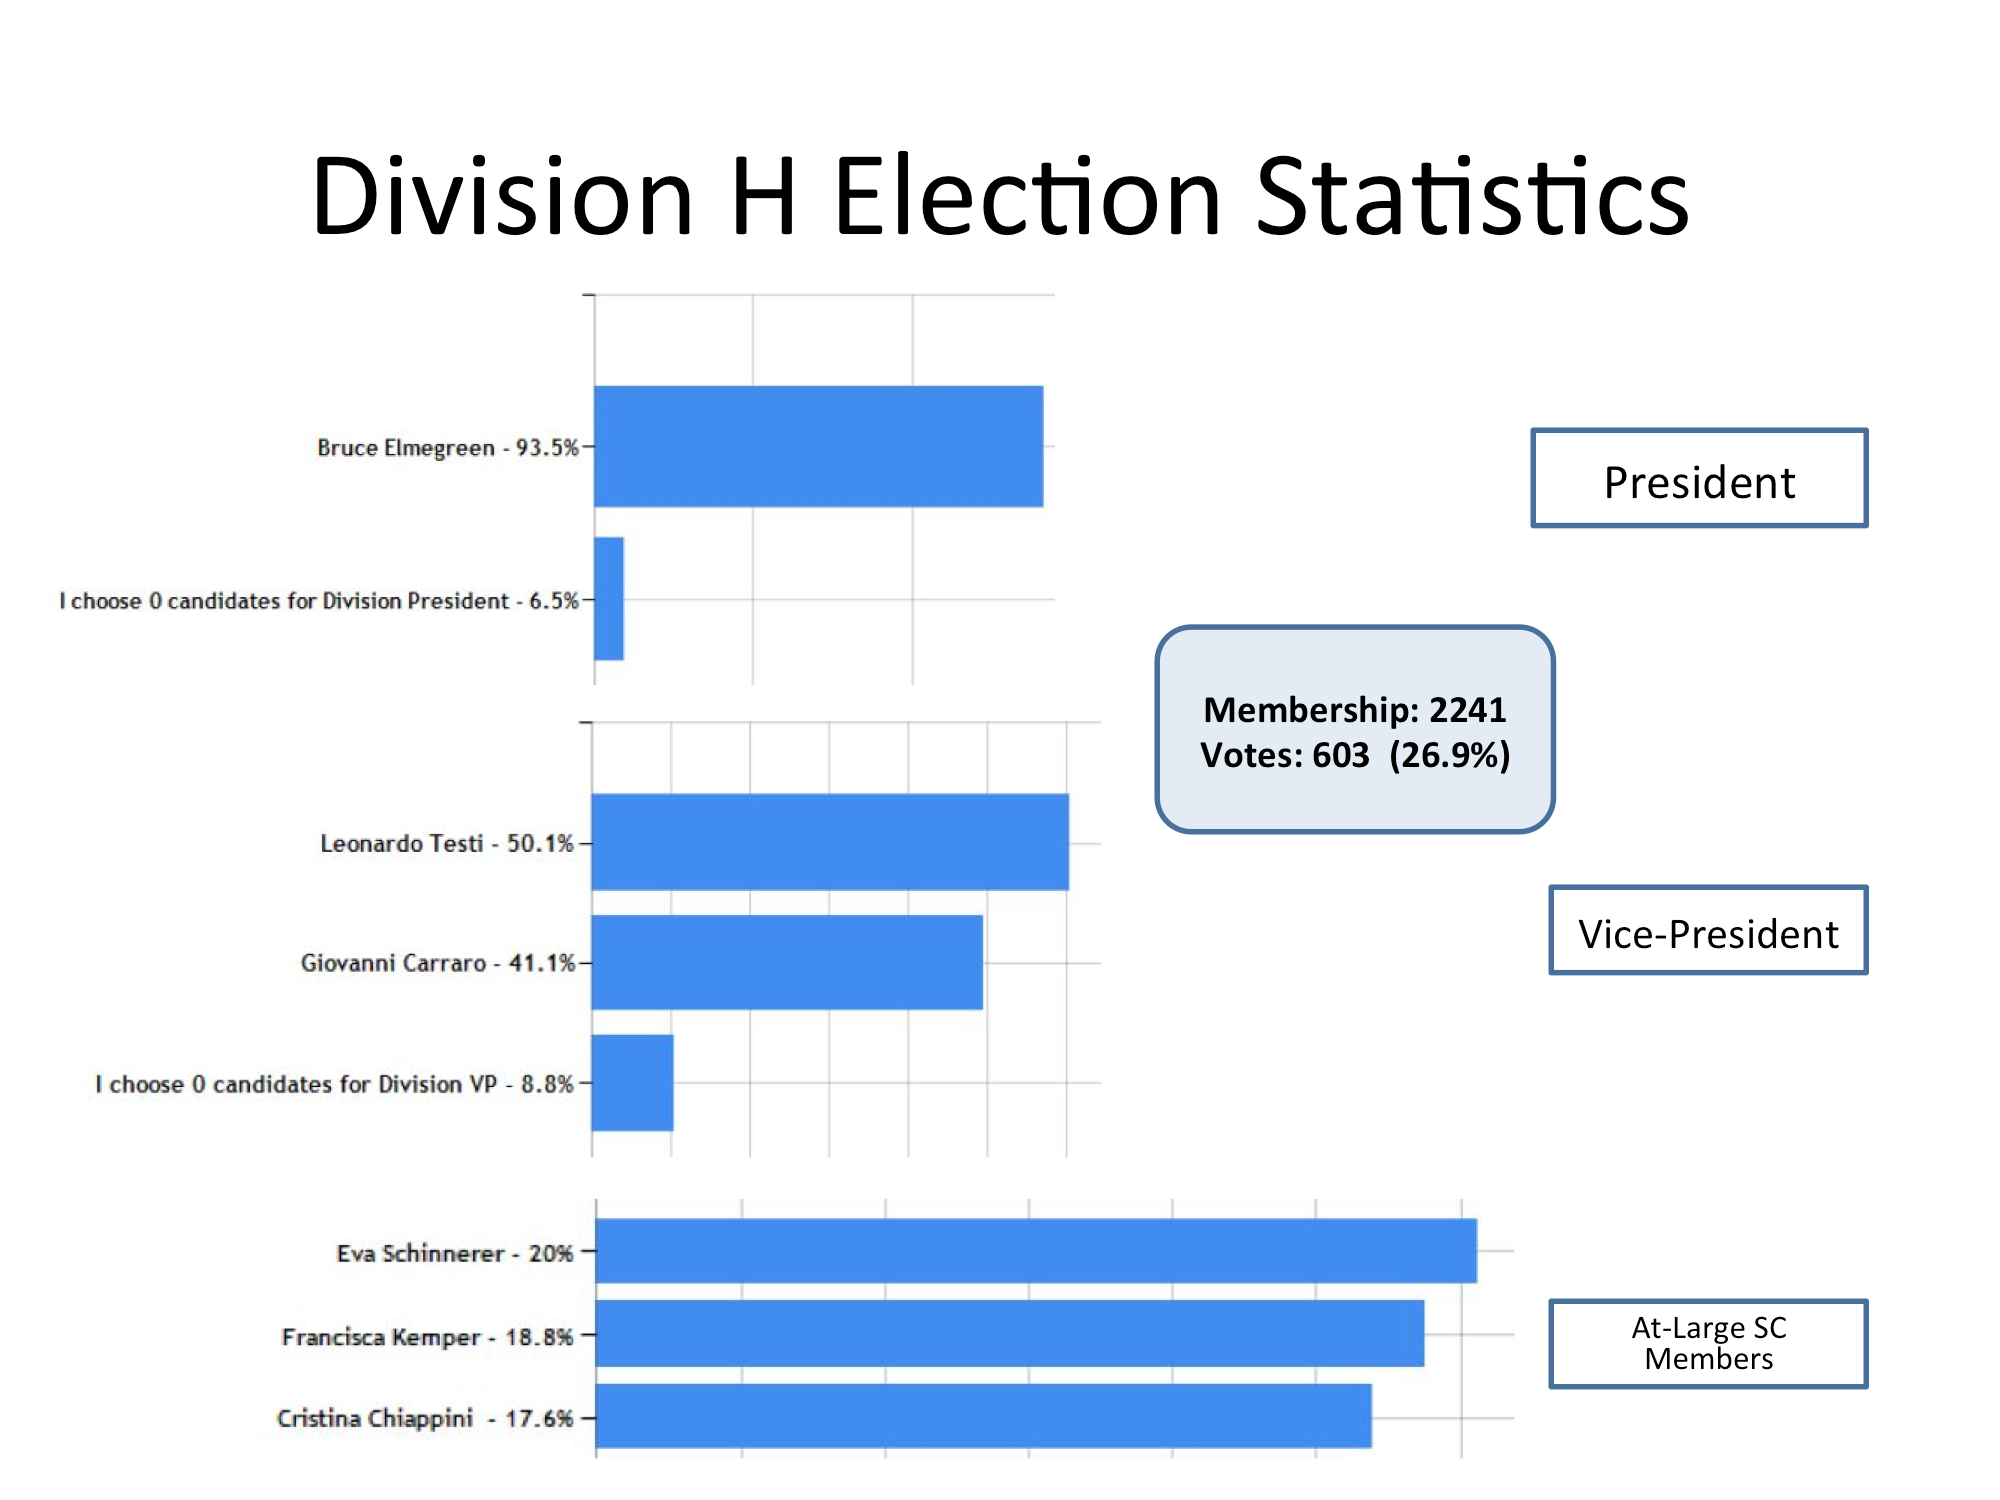

Division H Election Statistics

As of June 2015.

Credit: IAU